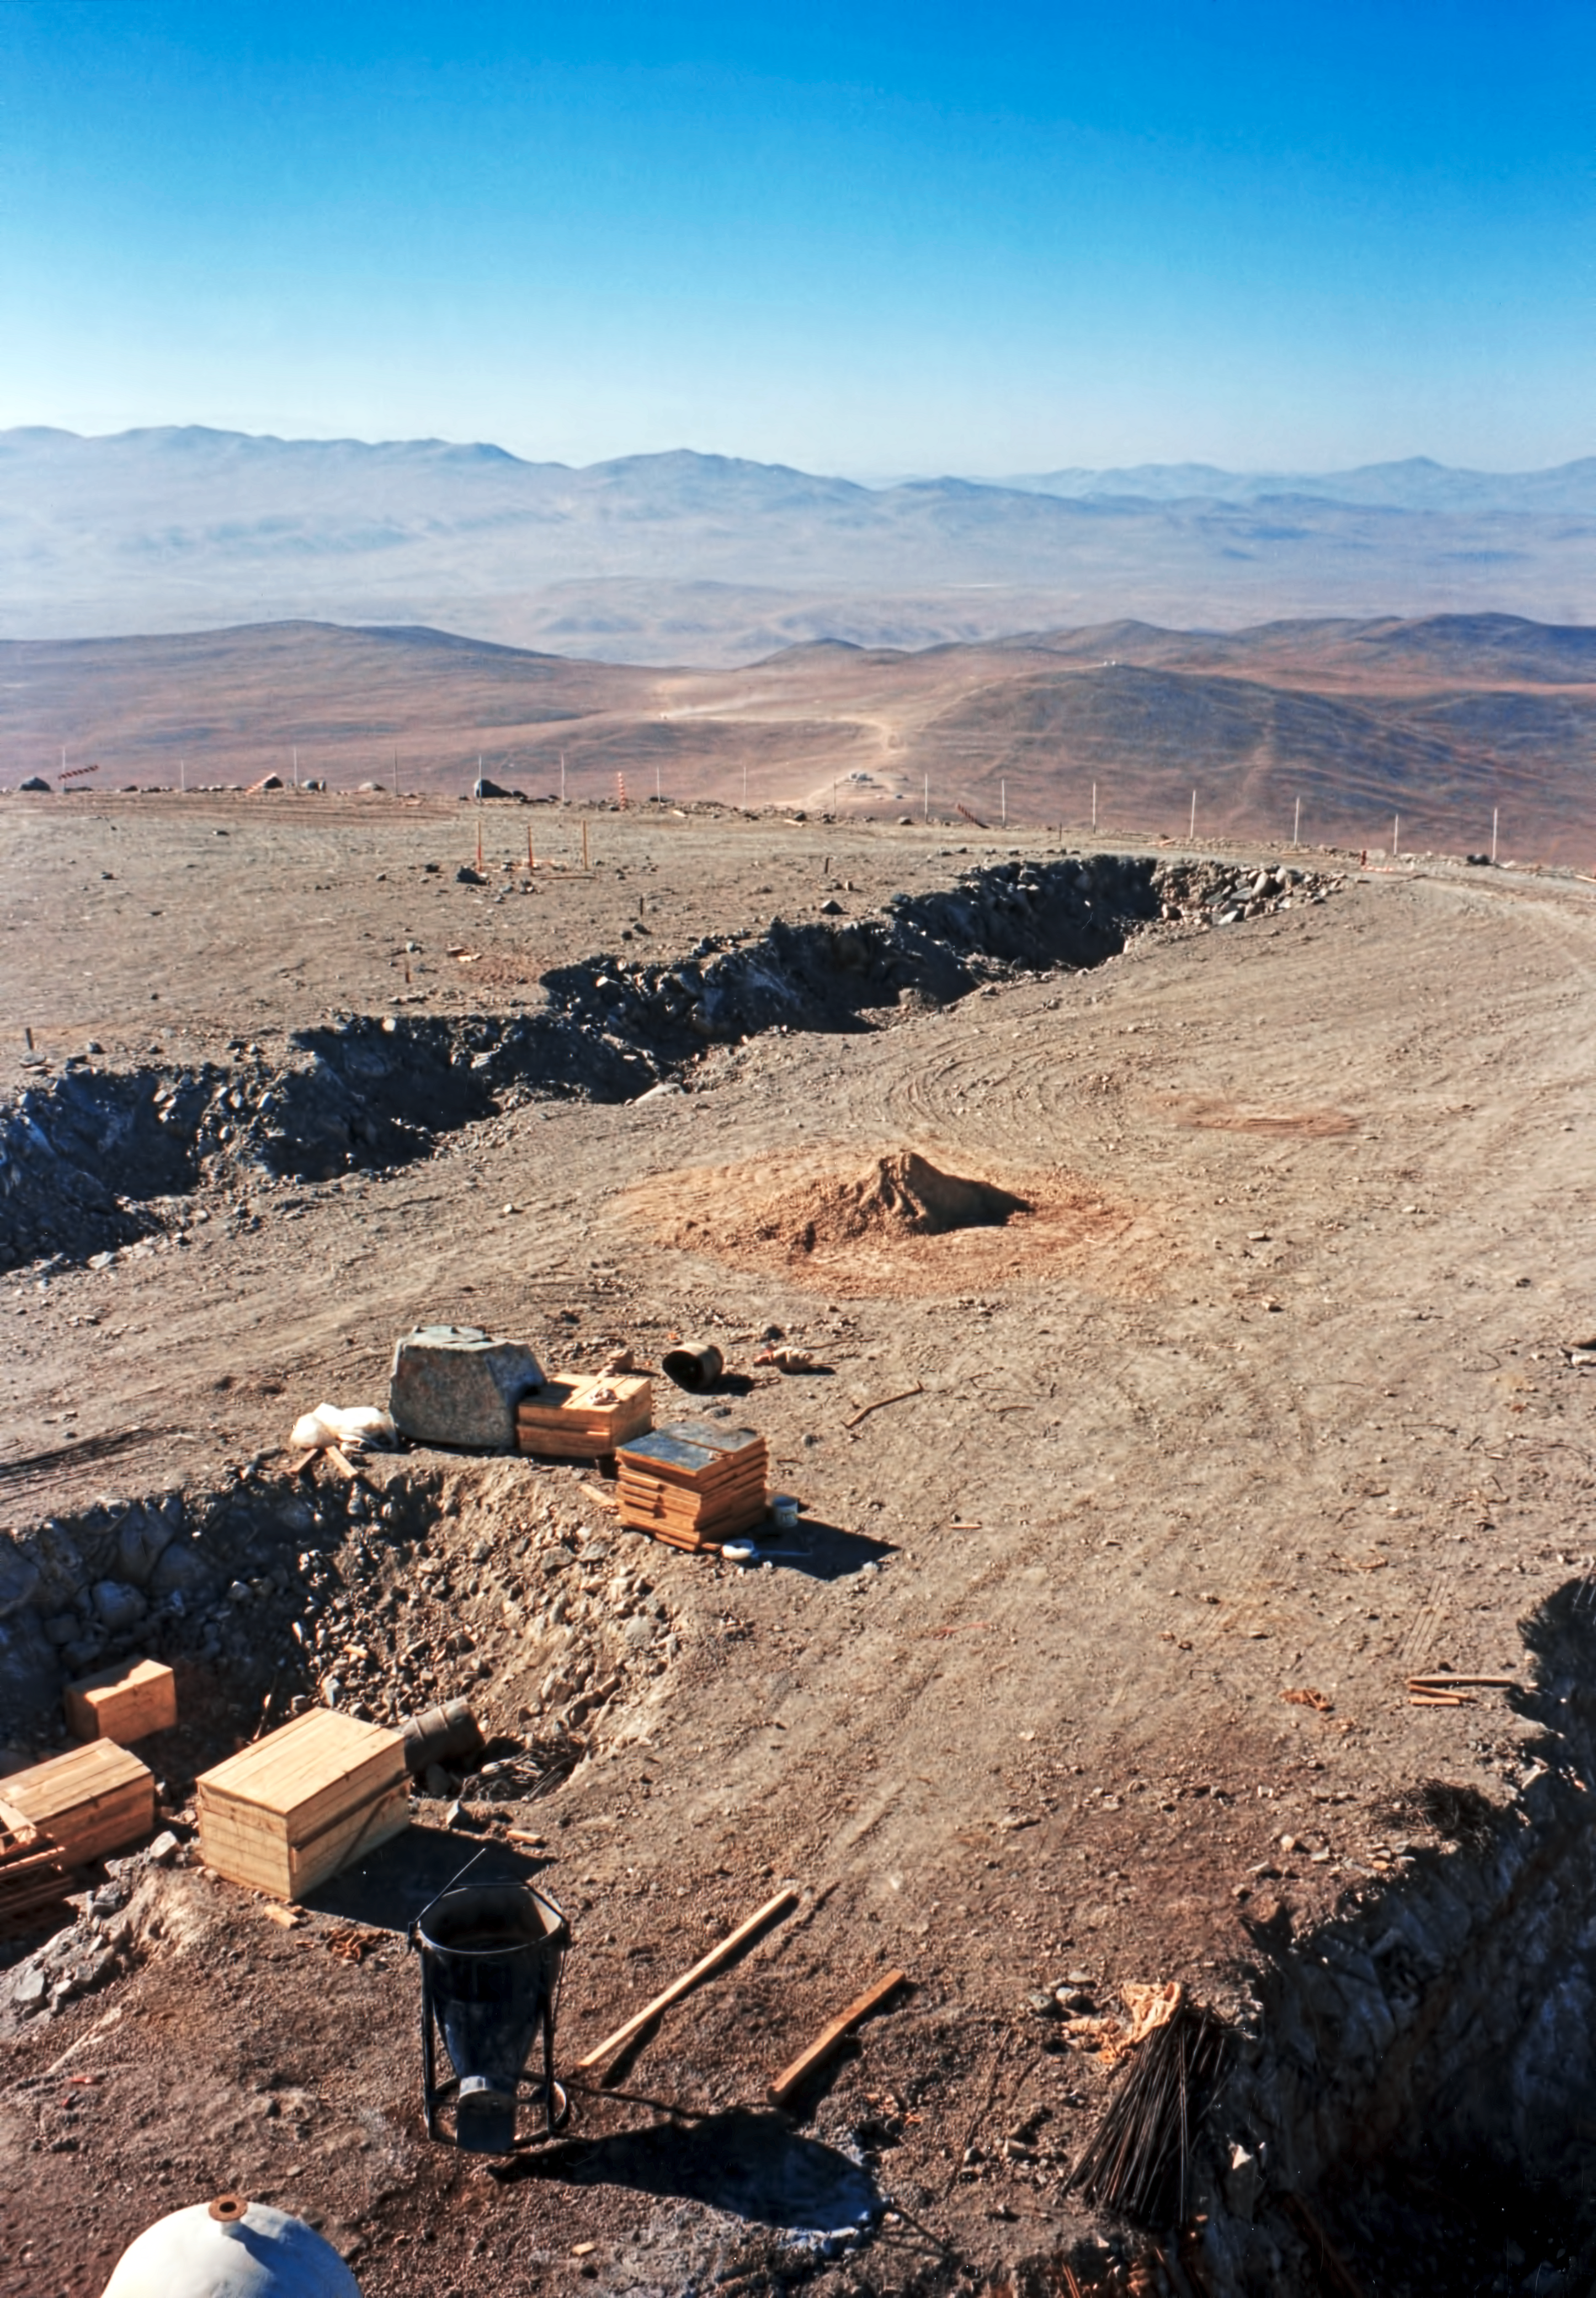

Excavations at Paranal

This photo documents the construction of the foundations for the VLT Unit Telescopes.

Credit: ESO/F. Derie